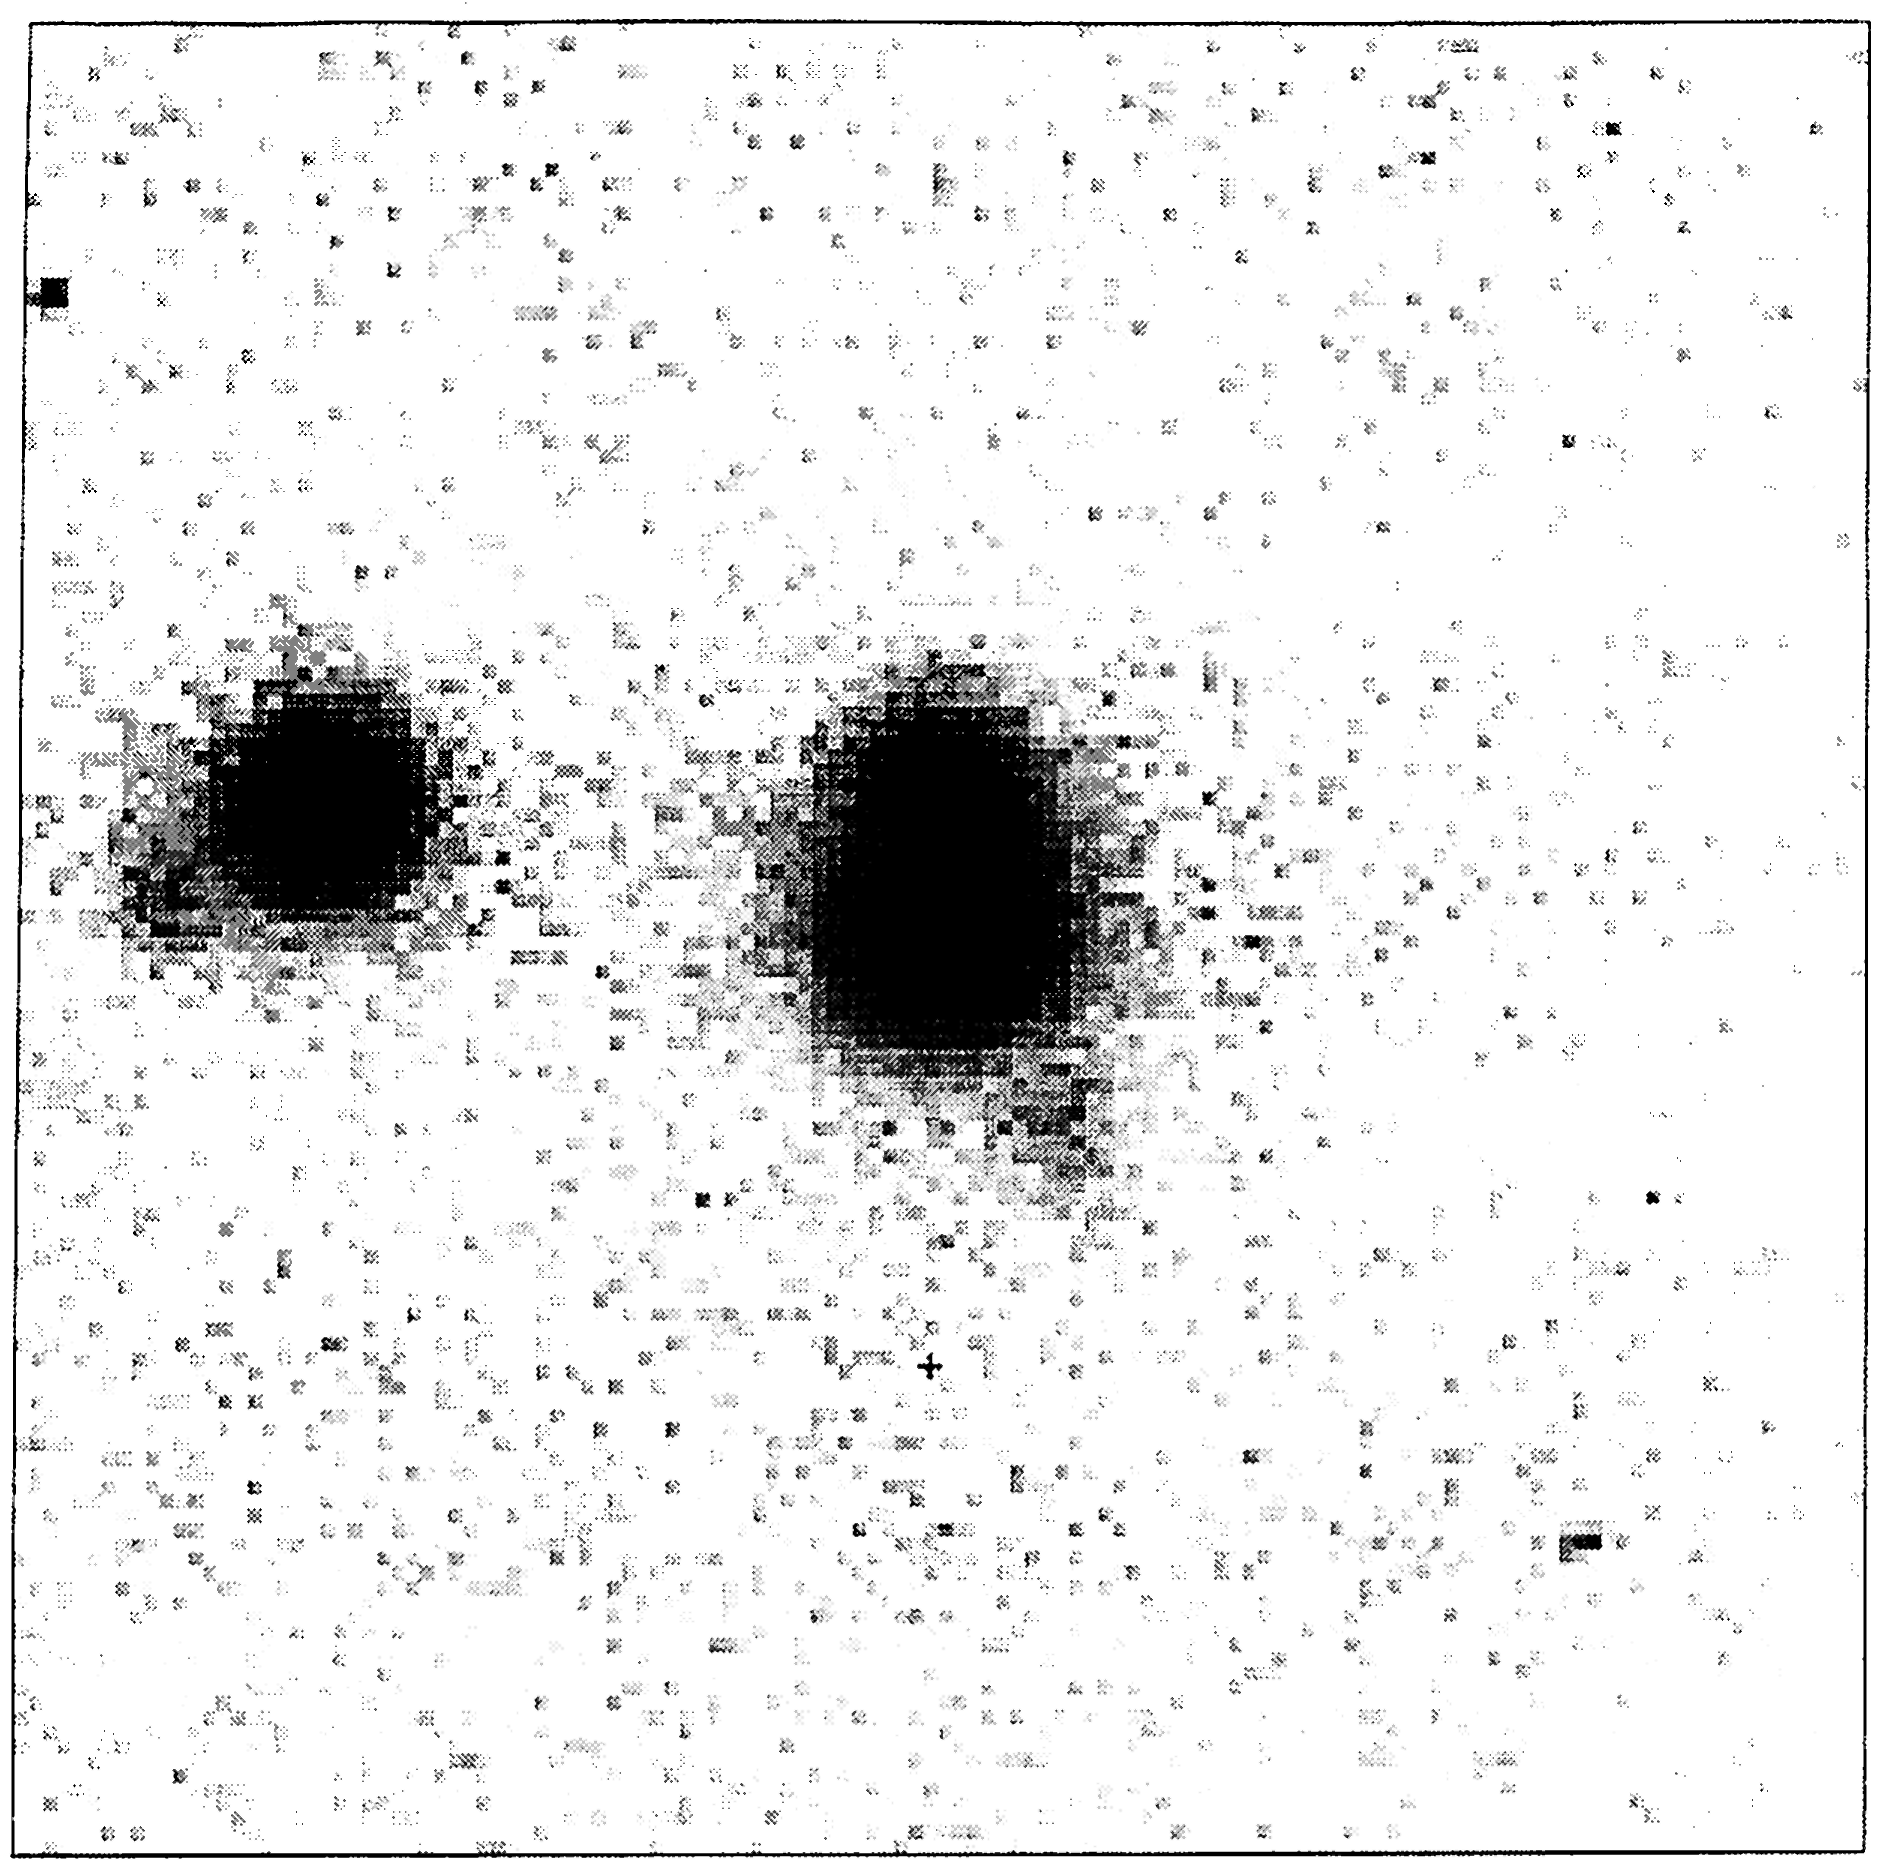

Brightest known double quasar

The newly discovered 16-magnitude double quasar HE 1104-1805 AB is the object at the centre of this CCD image, obtained by Dieter Reimers and collaborators at the ESO New Technology Telescope on May 11, 1993. Component A is the brighter of the two (lower) and B is the fainter (upper). The distance between the two objects is 3.0 arcseconds. This image is a composite of three 200-second exposures through a red filtre. The seeing conditions were mediocre.

The bright object to the left is probably a galactic star. The diffuse, faint object which is seen South-West (below and right) of the quasar is a 21-magnitude galaxy. It is. too far away to be the "lensing" galaxy which·may have caused the splitting of the quasar image. It may be a member of a distant cluster of galaxies of which another is just South-East of the stellar image.
The pixel size is 0.4 arcseconds. North is up and East is to the left

Credit: ESO